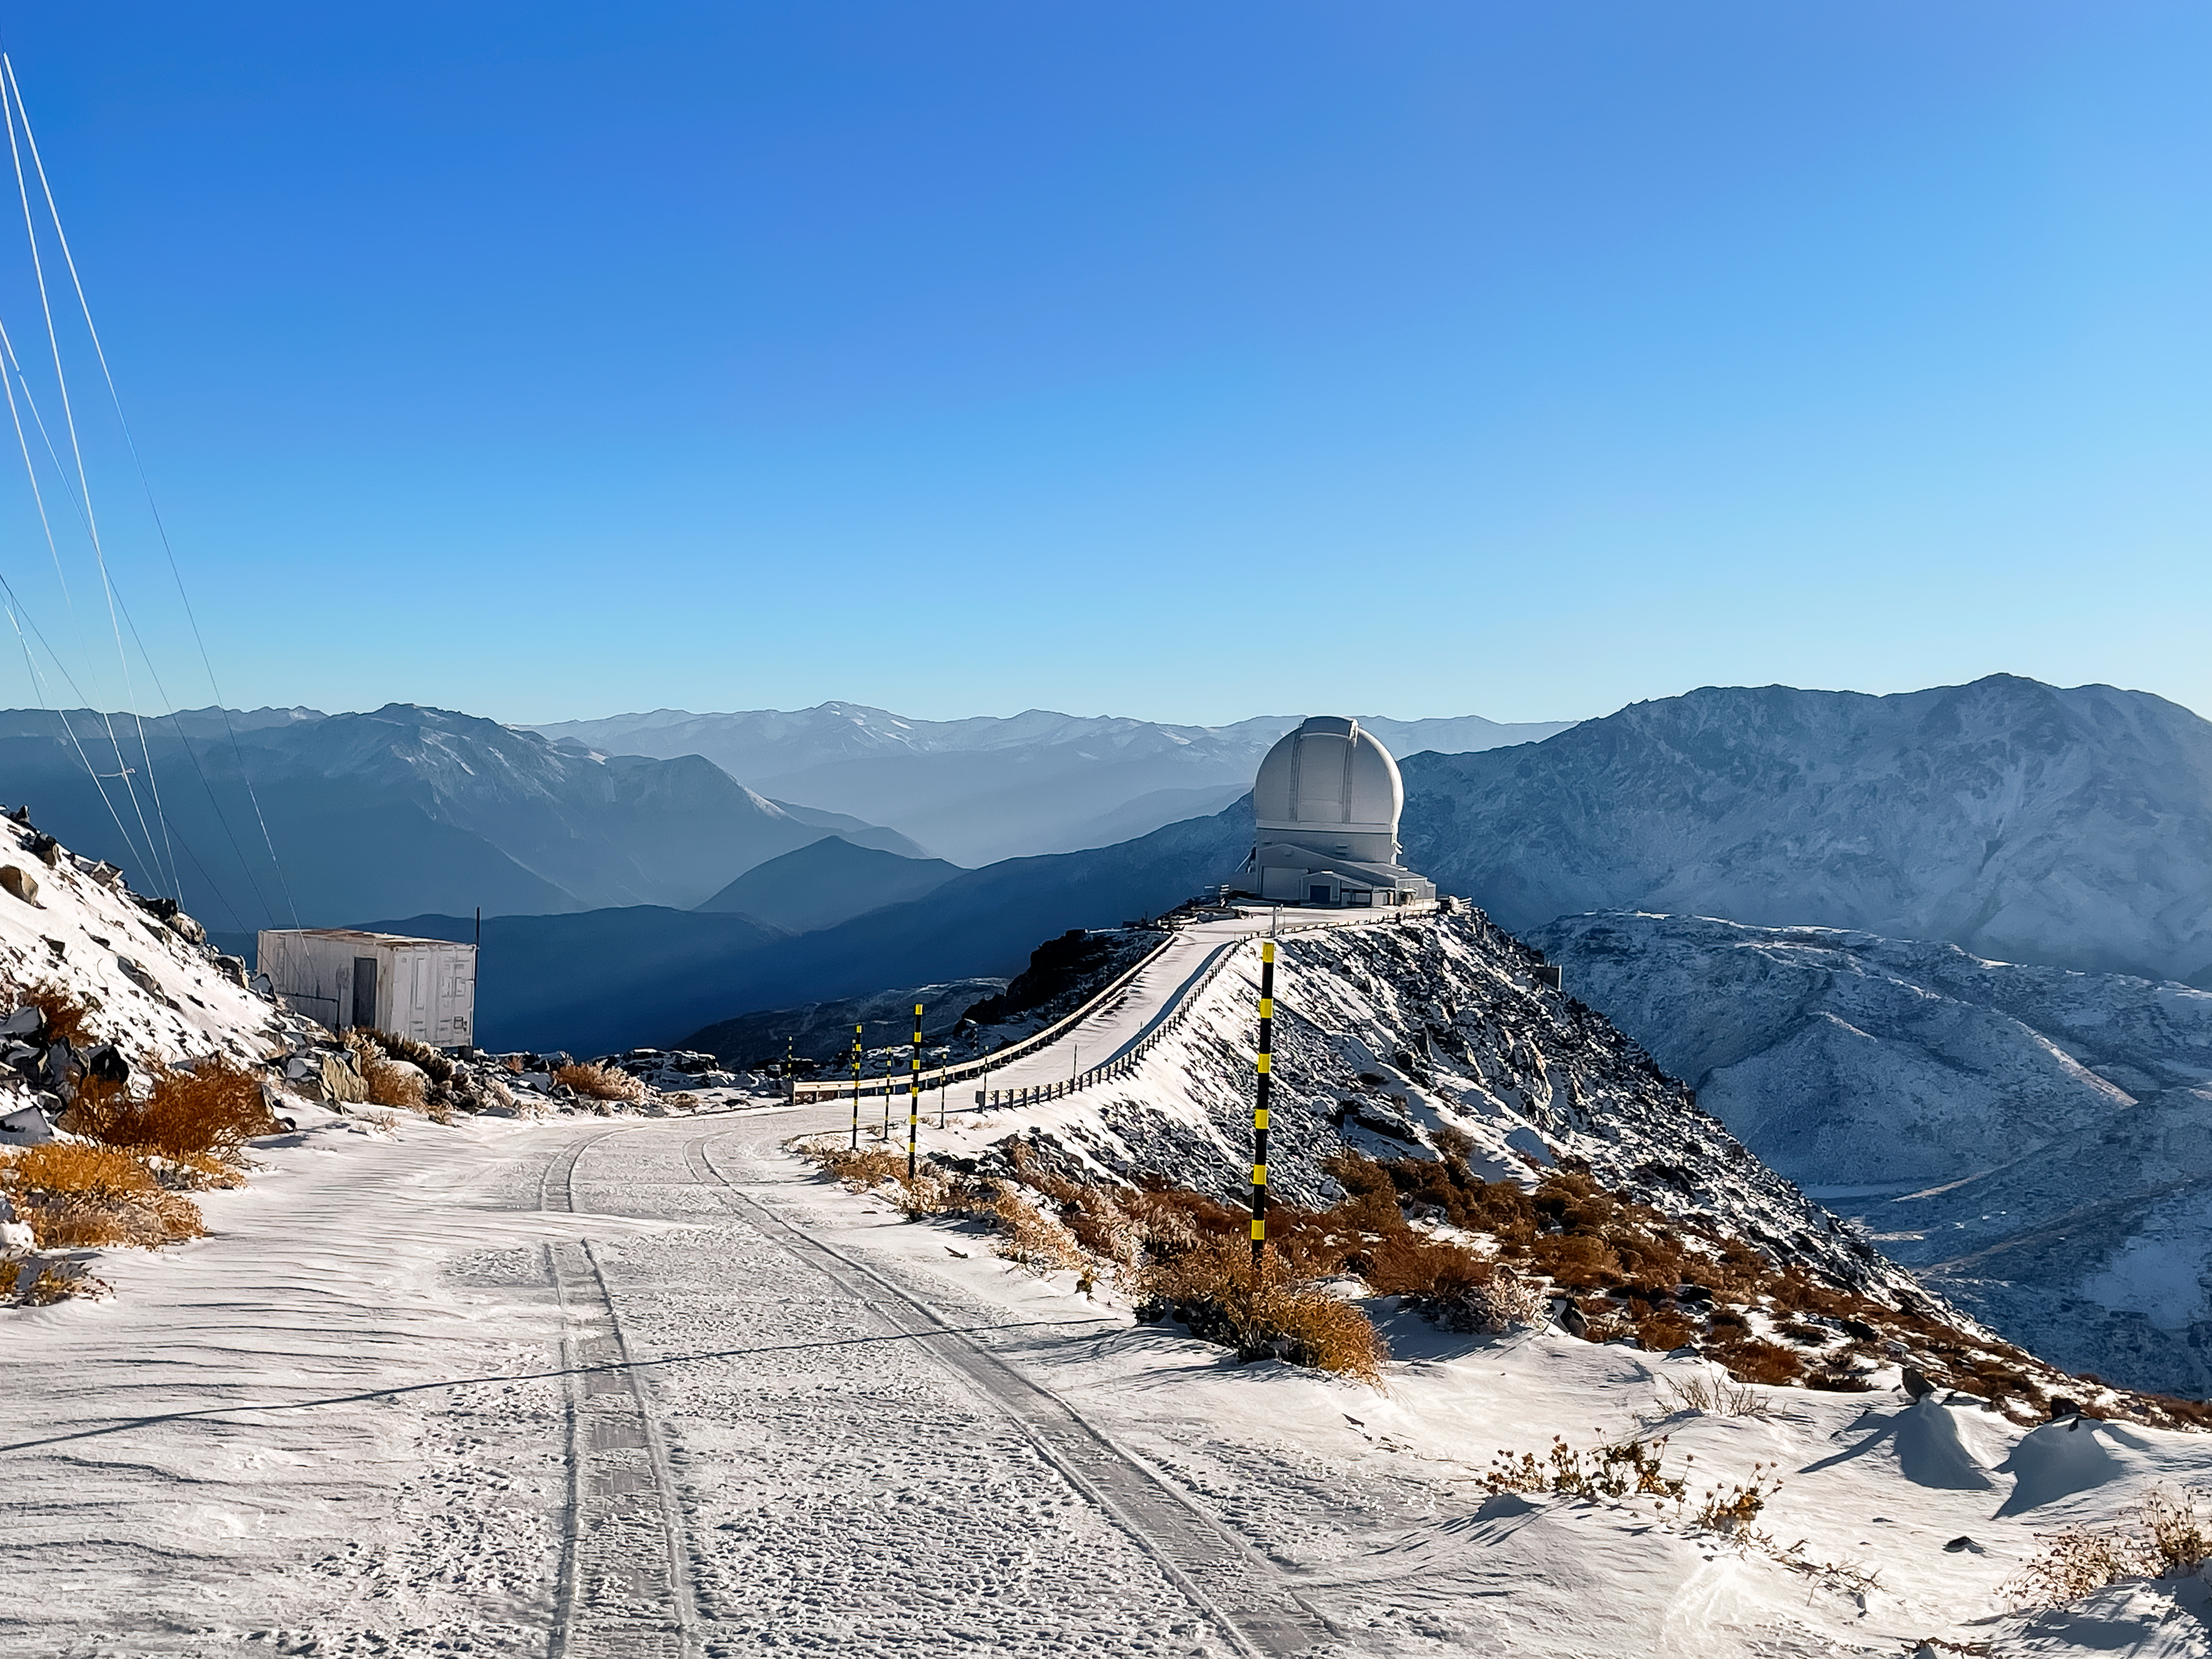

Snow day at SOAR

Winter in Chile, 2024. Pictured here is the Southern Astrophysical Research (SOAR) Telescope which sits on Cerro Pachón. Gemini South and the new Vera C. Rubin Observatory are located elsewhere on the mountain.

Credit: NOIRLab/NSF/AURA